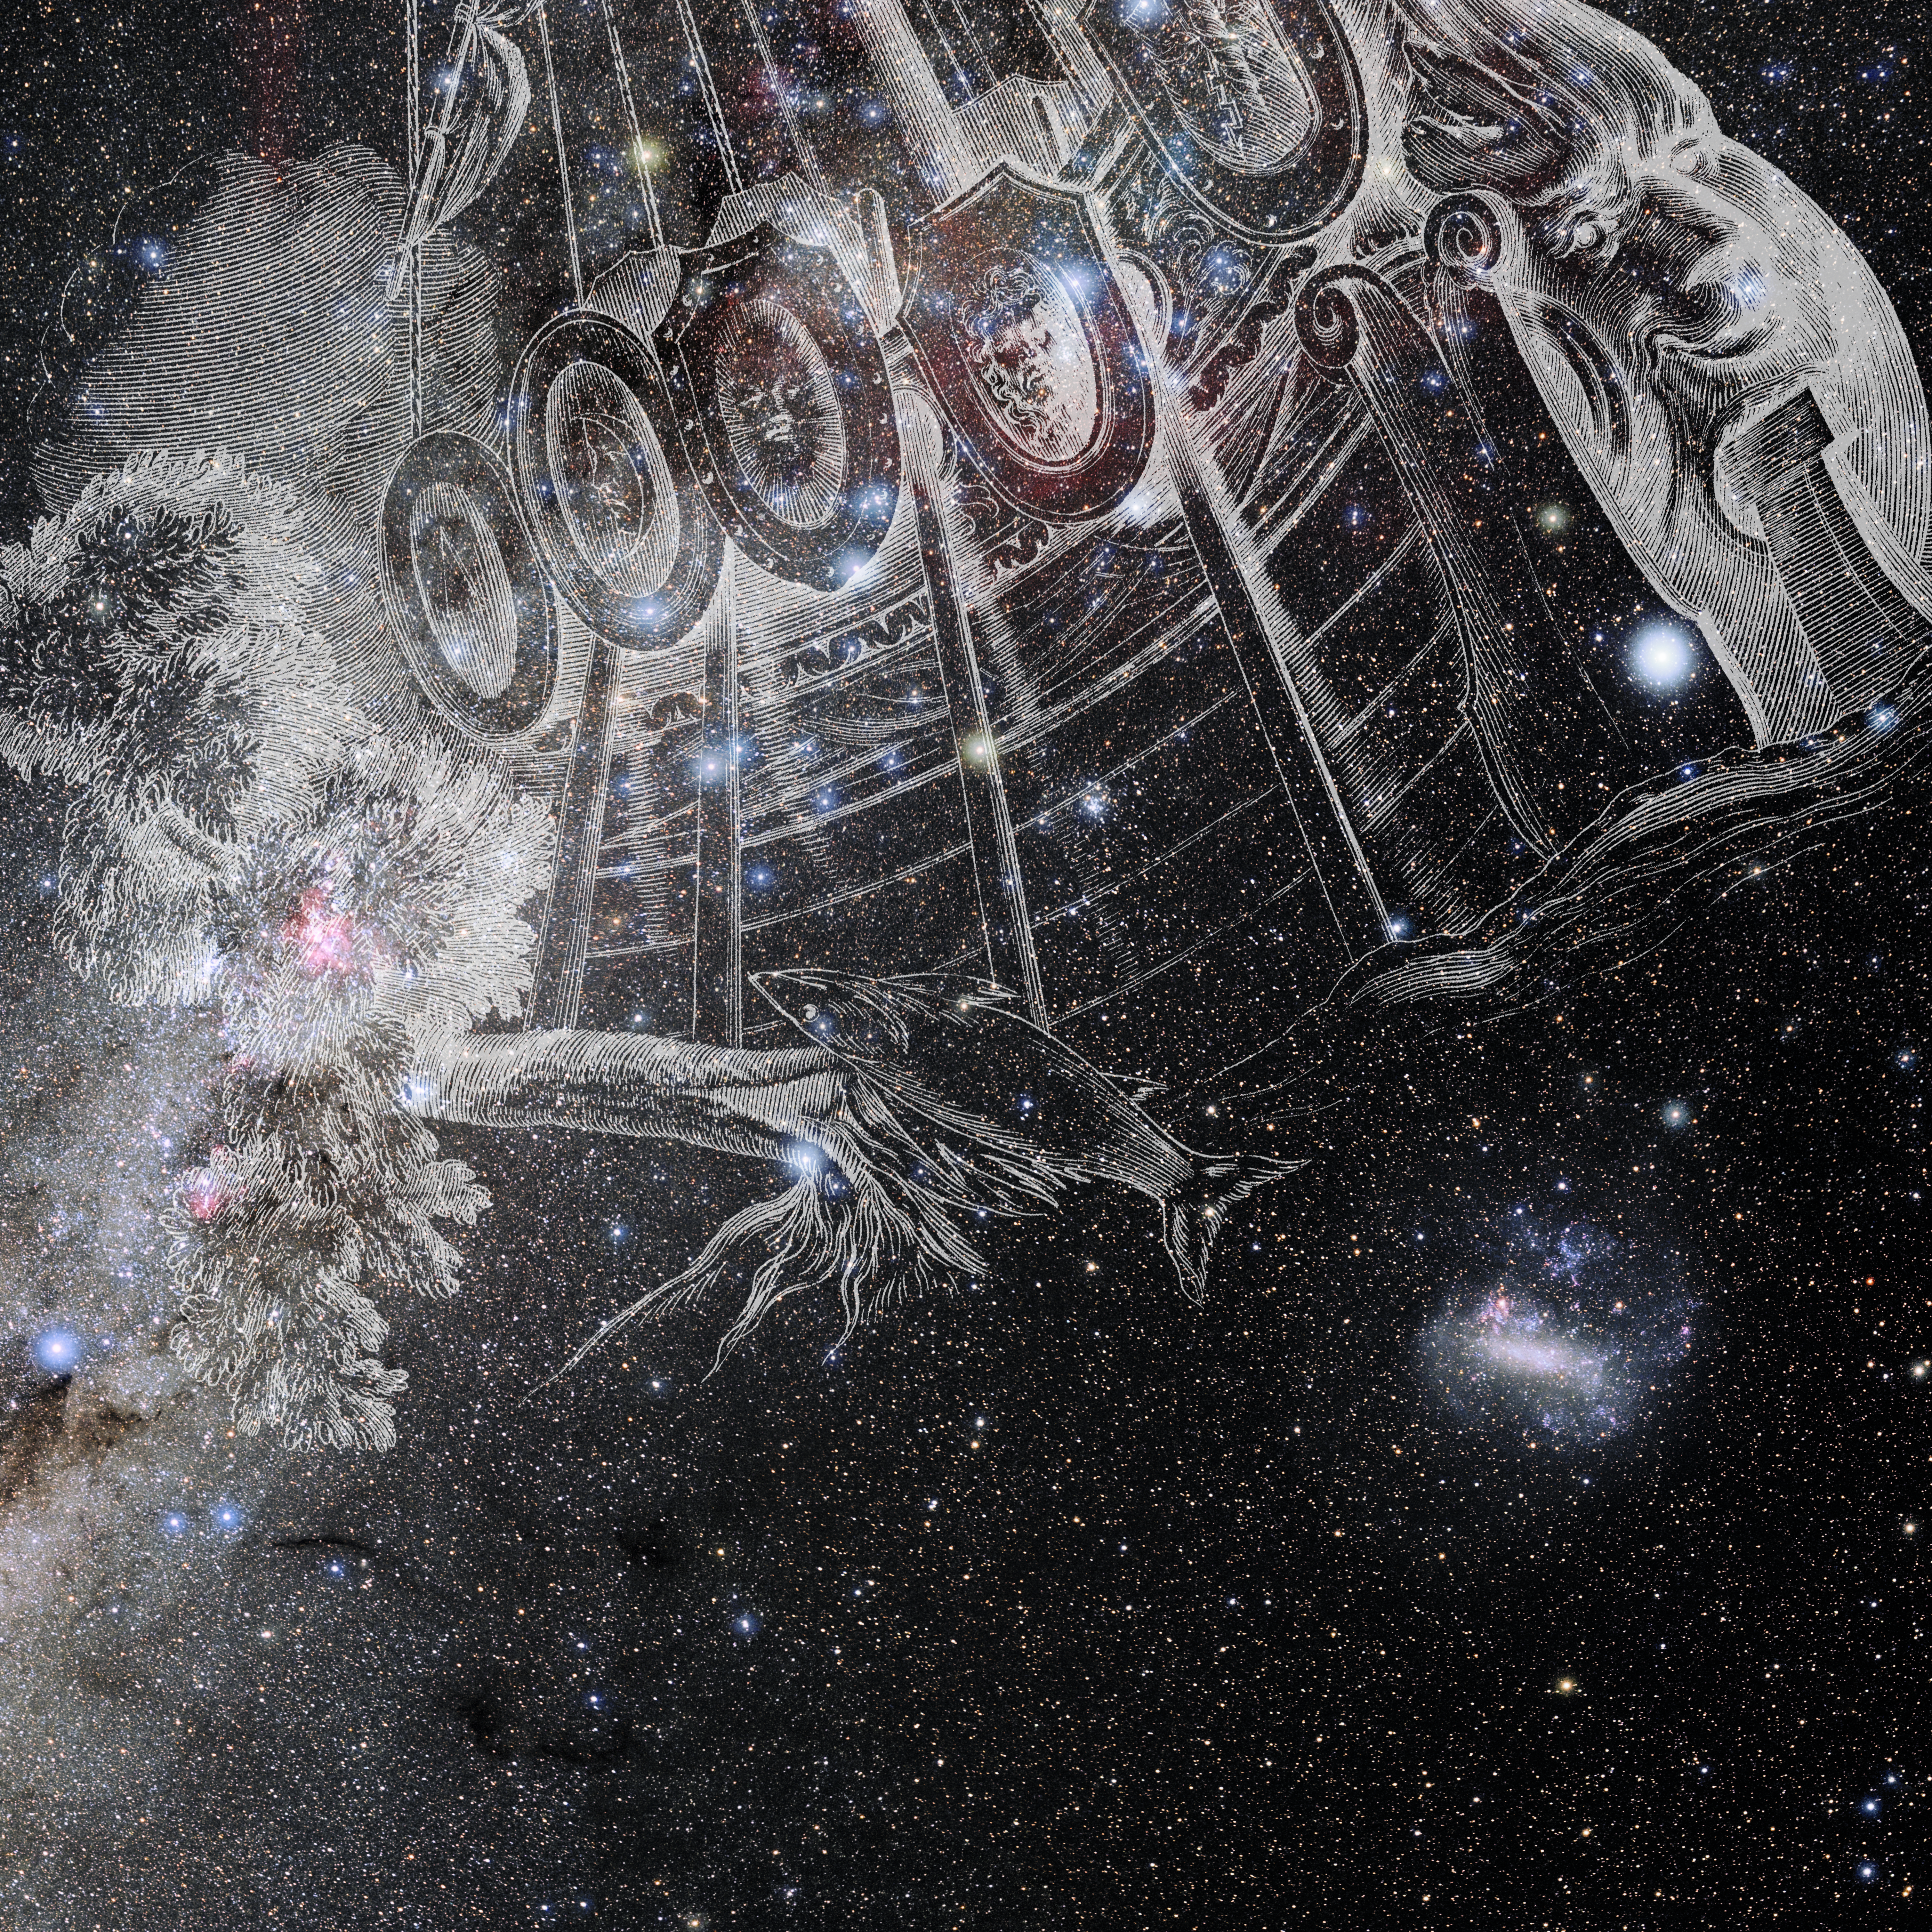

Carina with Hevelius Drawing

Photo of the constellation Carina from NOIRLab's 88 Constellations project showing Johannes Hevelius drawing of the constellation in Uranographia, his celestial catalogue in 1690.
Here is the version with the constellation 'stick figure' and here the unannotated version.

Credit: E. Slawik/NOIRLab/NSF/AURA/M. Zamani/J. Hevelius/NASA Universe of Learning/USNO/STScI